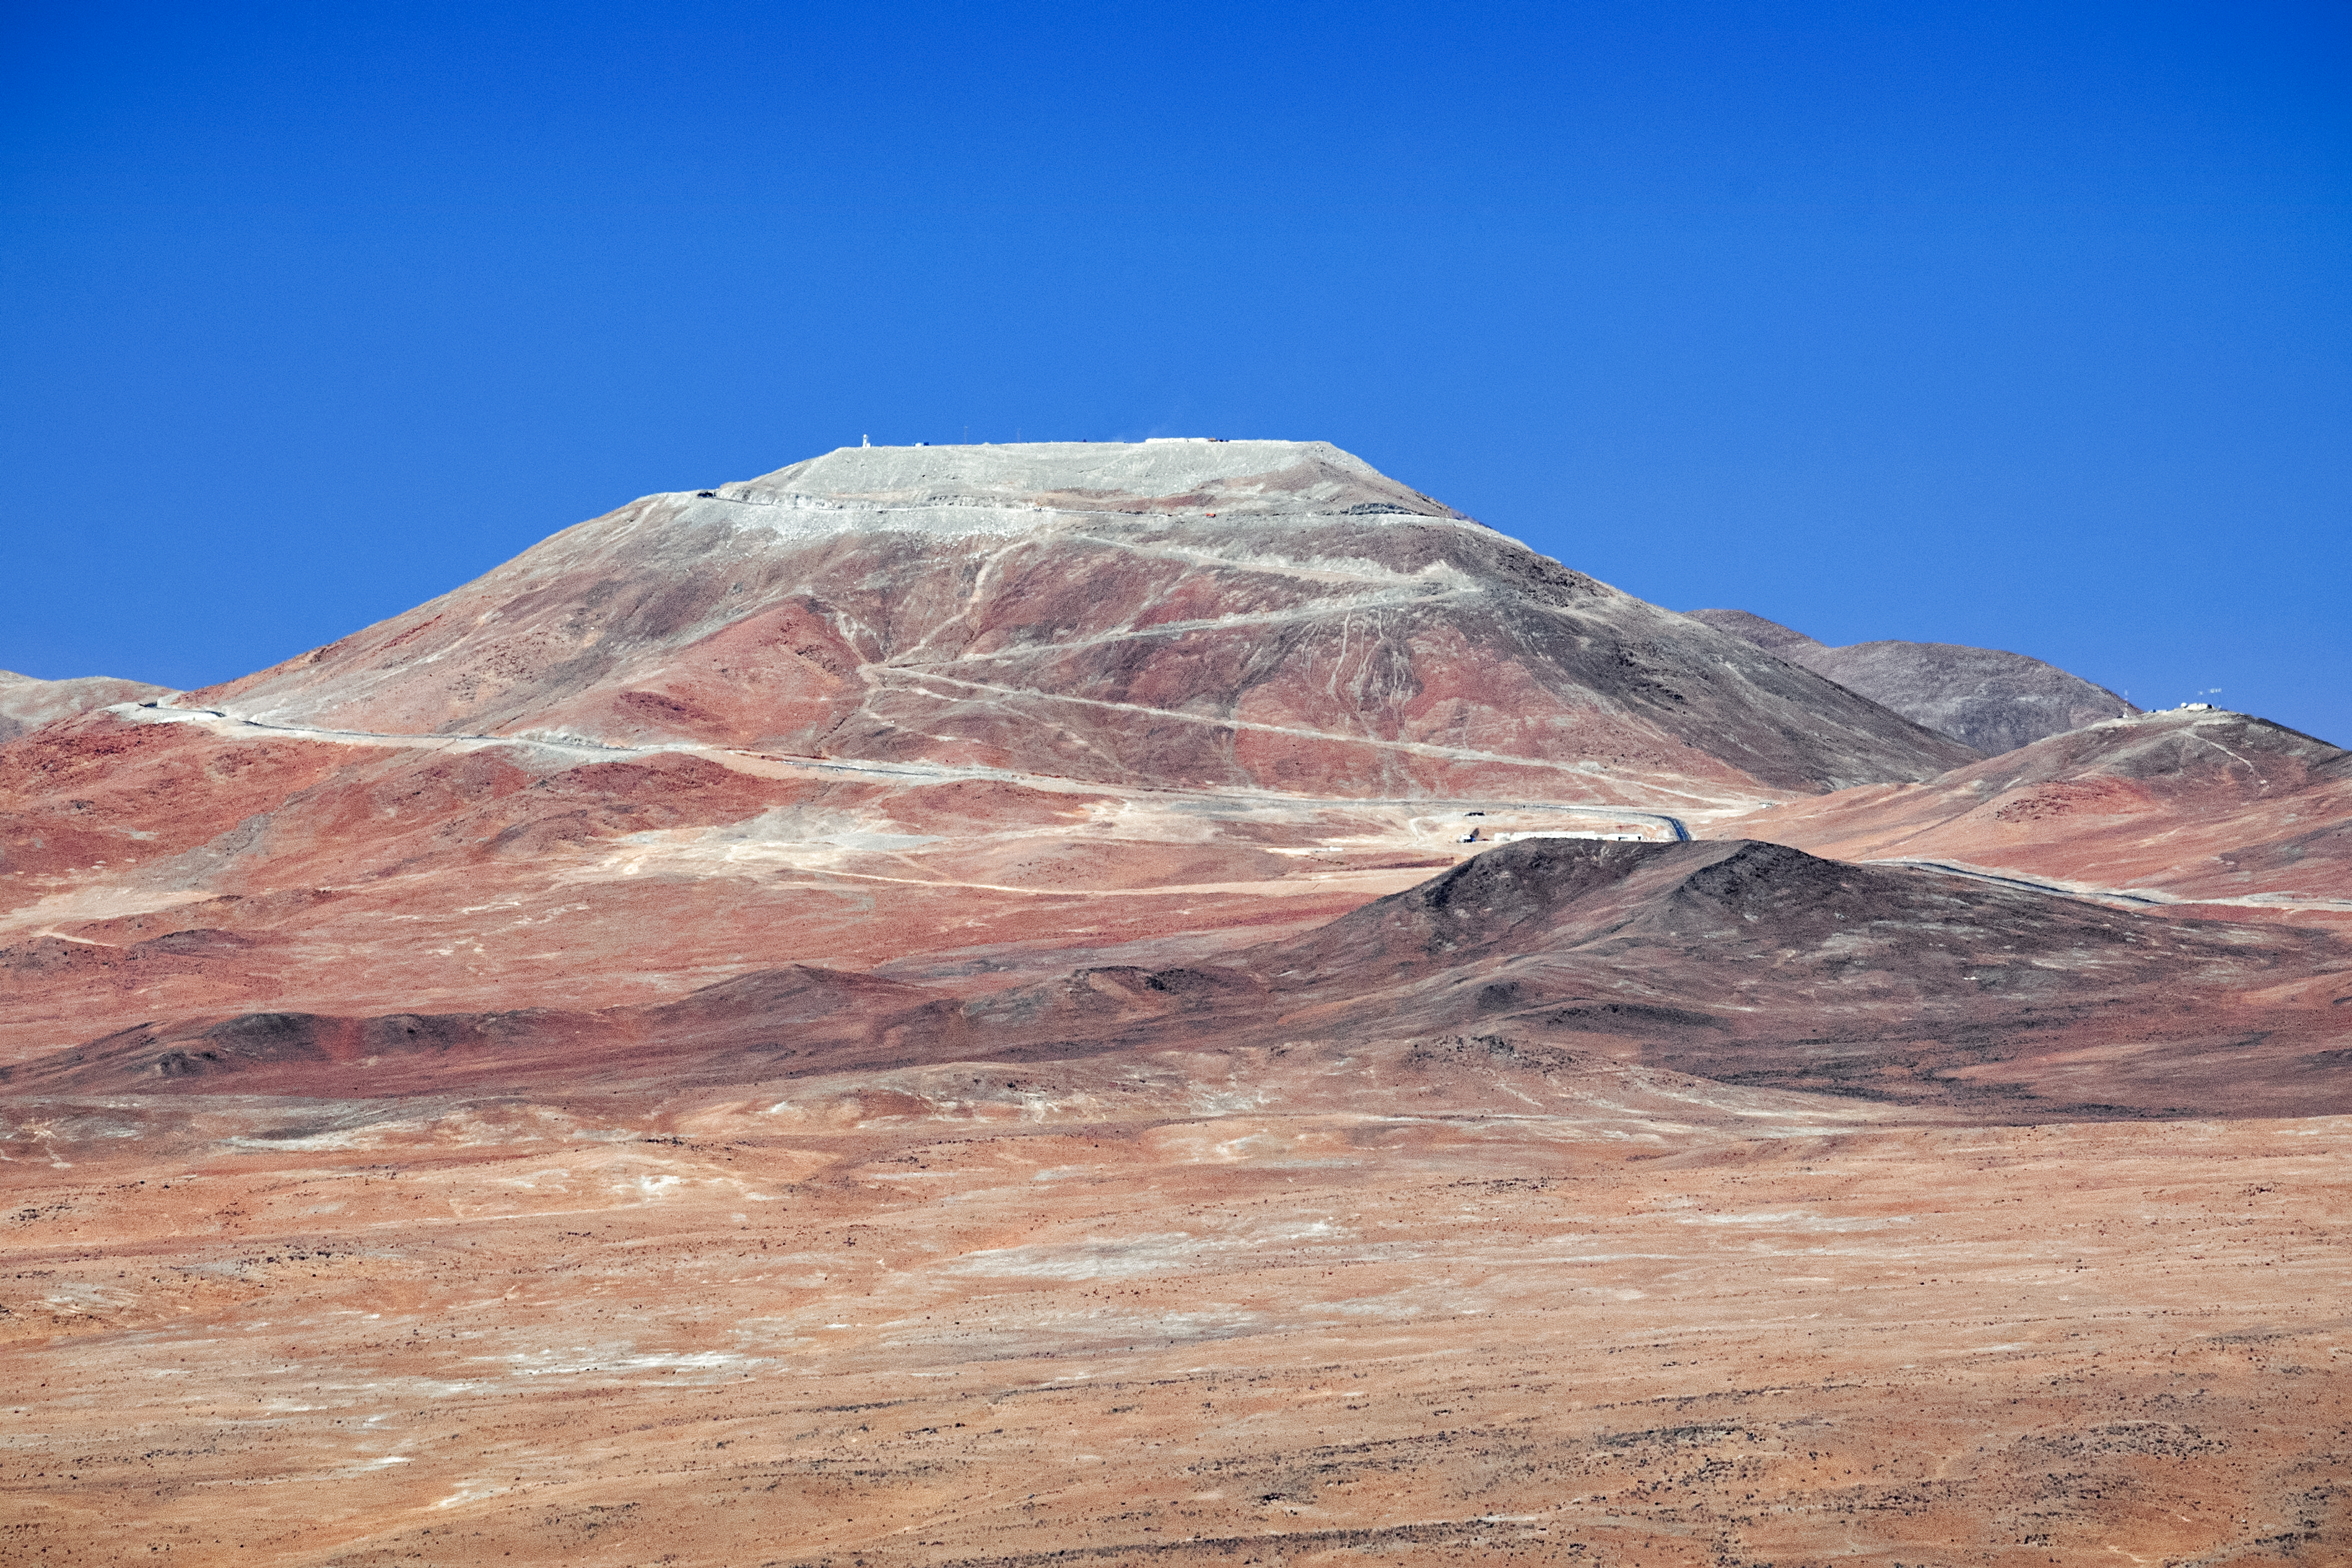

Cerro Armazones

Spectacular mountain views at Cerro Armazones. Cerro Armazones is a mountain located in the Atacama Desert of northern Chile and will be home to the Extremely Large Telescope (ELT) once completed.

Credit: ESO/S. Goebel